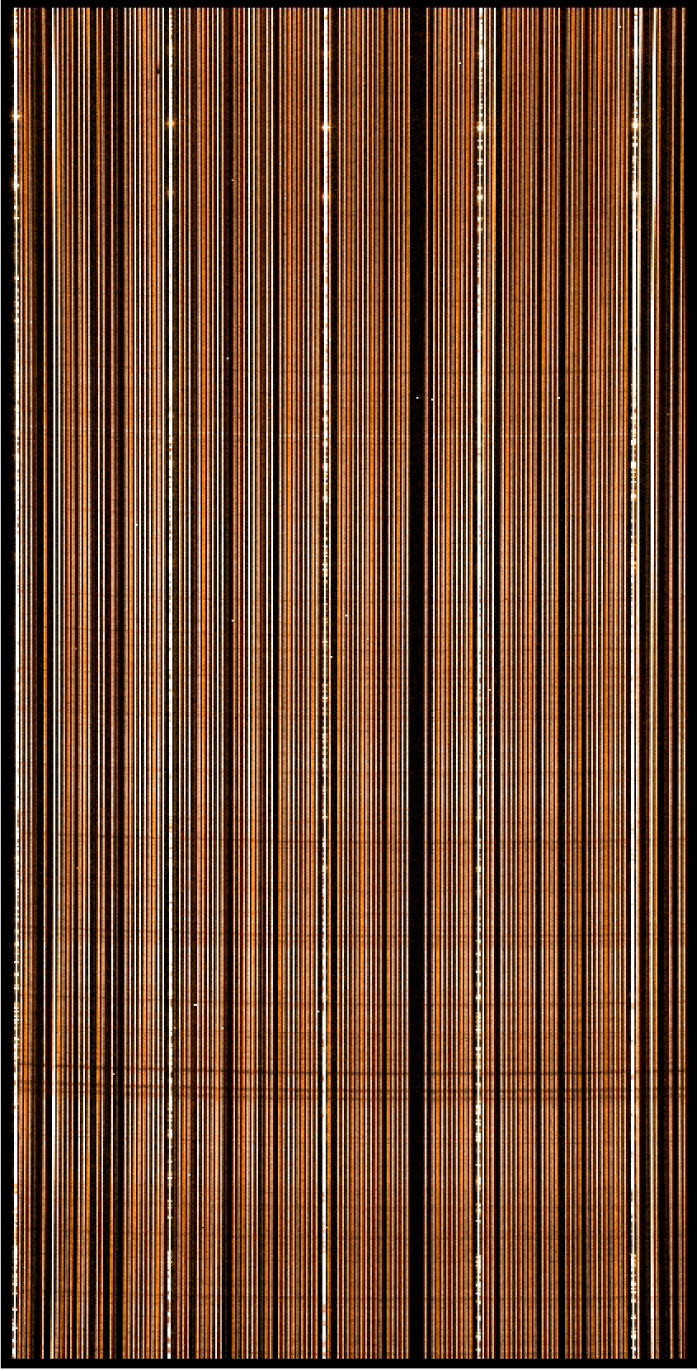

"First light" stellar spectra from Giraffe

"First Light" test observation with the GIRAFFE spectrograph of about 50 high-quality spectra (10 min exposure at spectral resolution 7,000) of stars in the Milky Way disk, in the early morning of July 3, 2002. The stars have magnitudes of 12 - 16 and are all of solar type. The photo shows part of the image recorded with a 2000 x 4000 pixel CCD detector at the focal plane of the spectrograph. Each stellar spectrum is seen as one vertical line - some of the absorption lines can be seen as dark horizontal features.

Credit: ESO